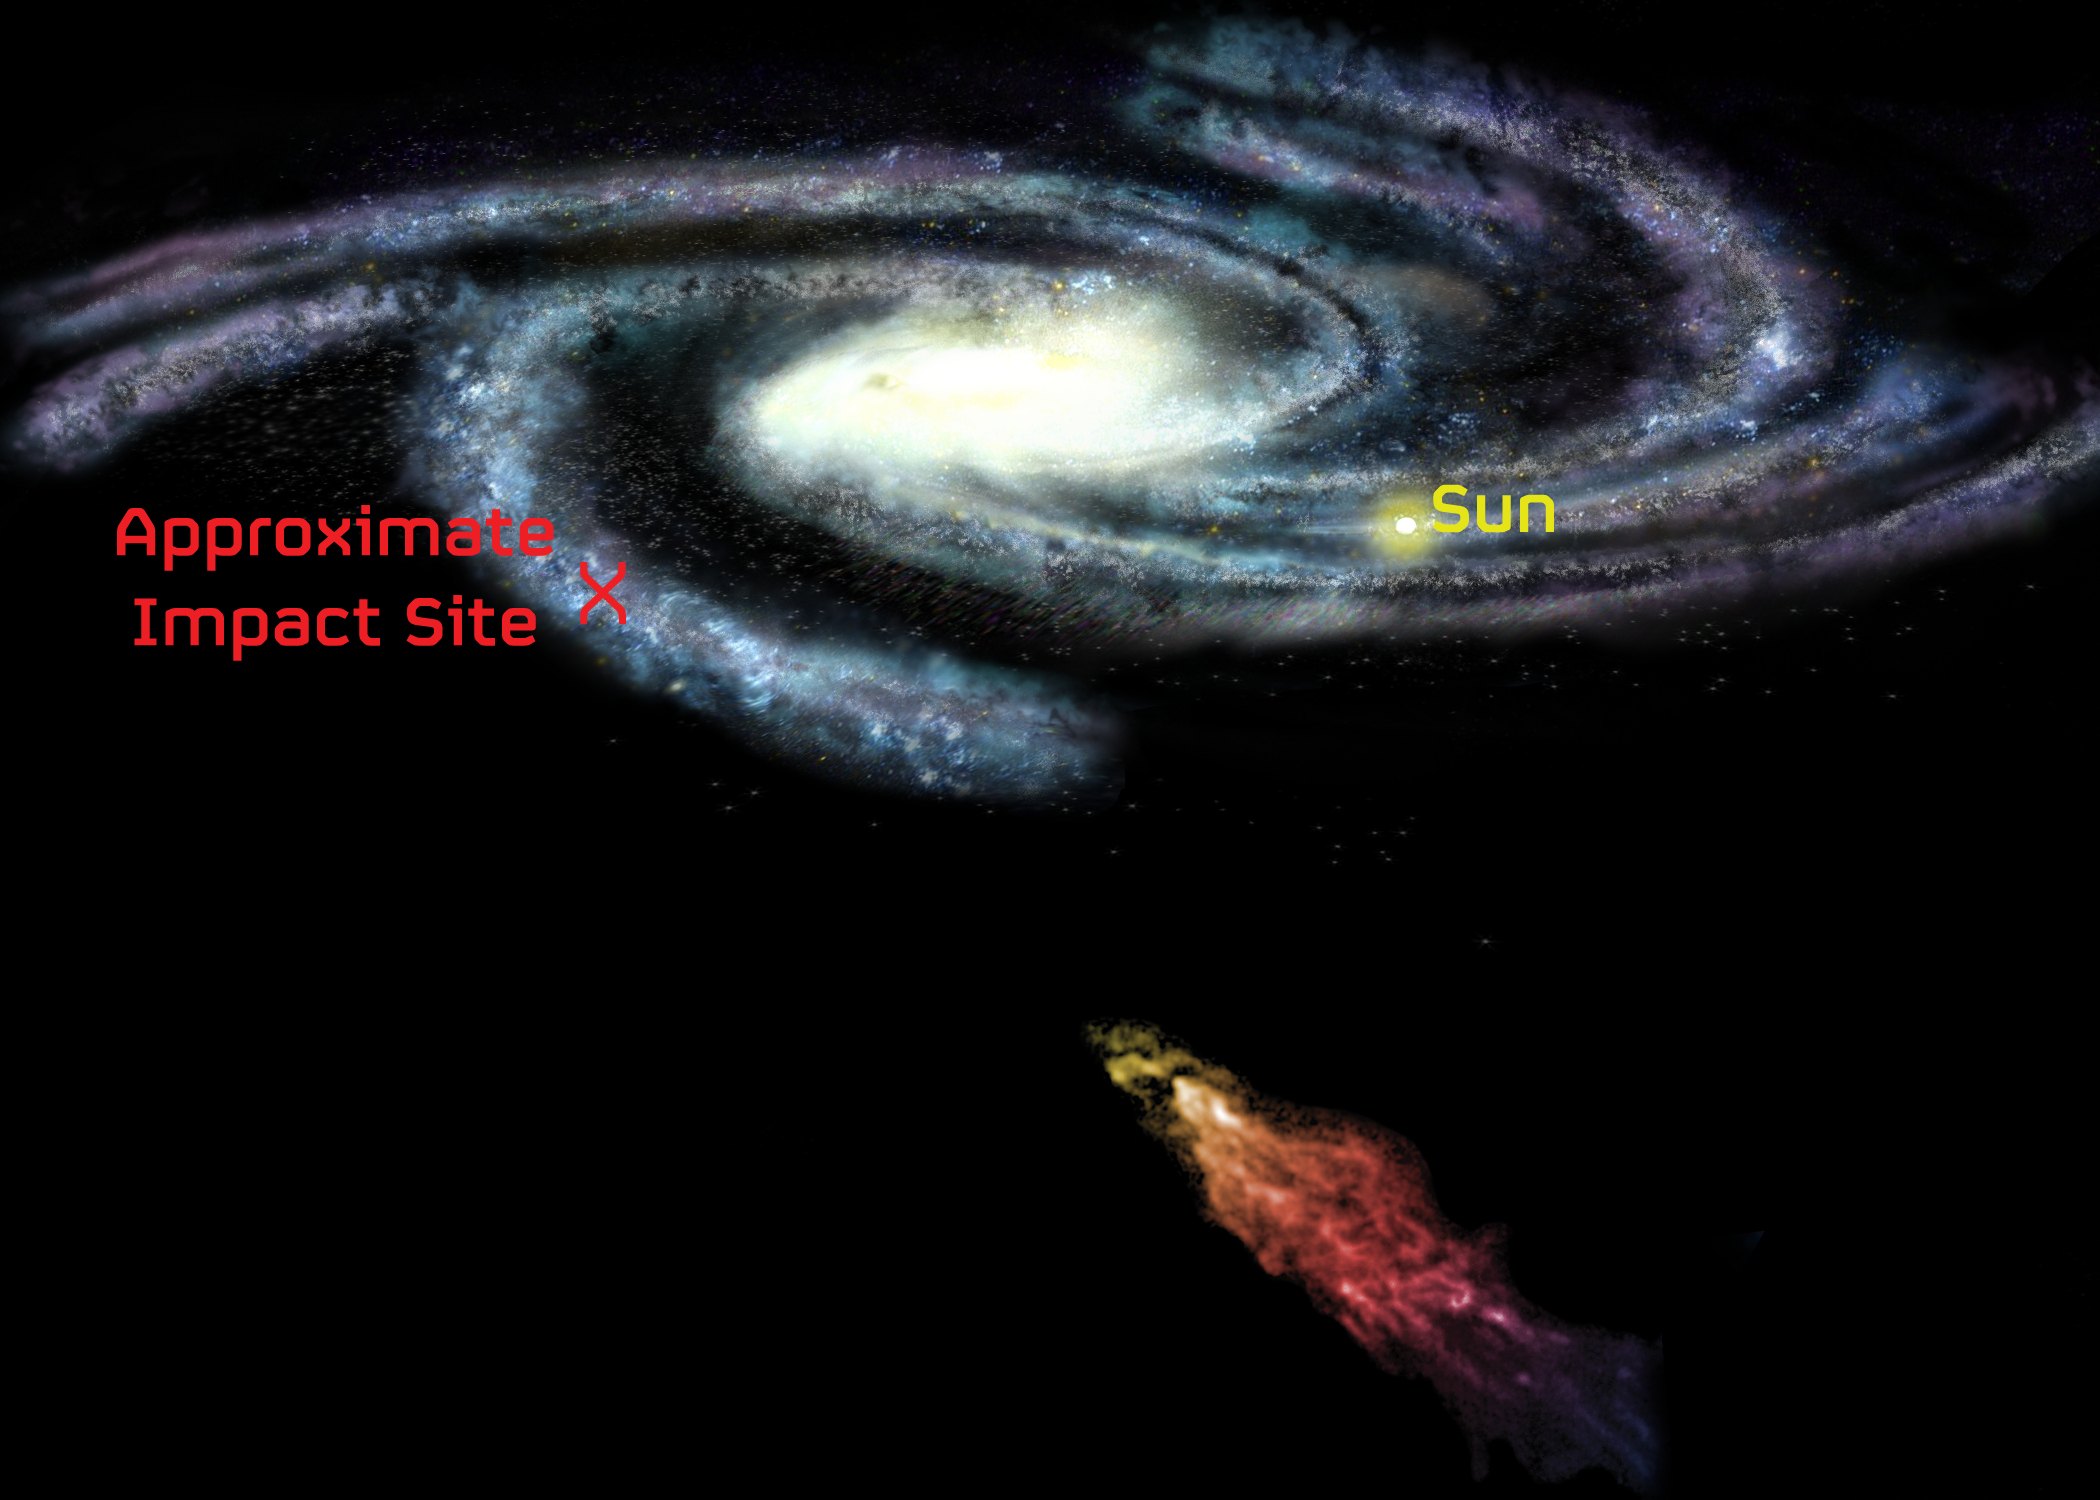

Smith's Cloud on Its Way to the Milky Way

A giant cloud of hydrogen gas is speeding toward a collision with our Milky Way Galaxy, and when it hits -- in less than 40 million years -- it may set off a spectacular burst of stellar fireworks. The cloud, called Smith's Cloud, after the astronomer who discovered it in 1963, contains enough hydrogen to make a million stars like the Sun. Eleven thousand light-years long and 2,500 light-years wide, it is only 8,000 light-years from our Galaxy's disk. It is careening toward our Galaxy at more than 150 miles per second, aimed to strike the Milky Way's disk at an angle of about 45 degrees. Don't worry! It will hit 30,000 light years away from Earth.

Credit: B. Saxton, NRAO/AUI/NSF